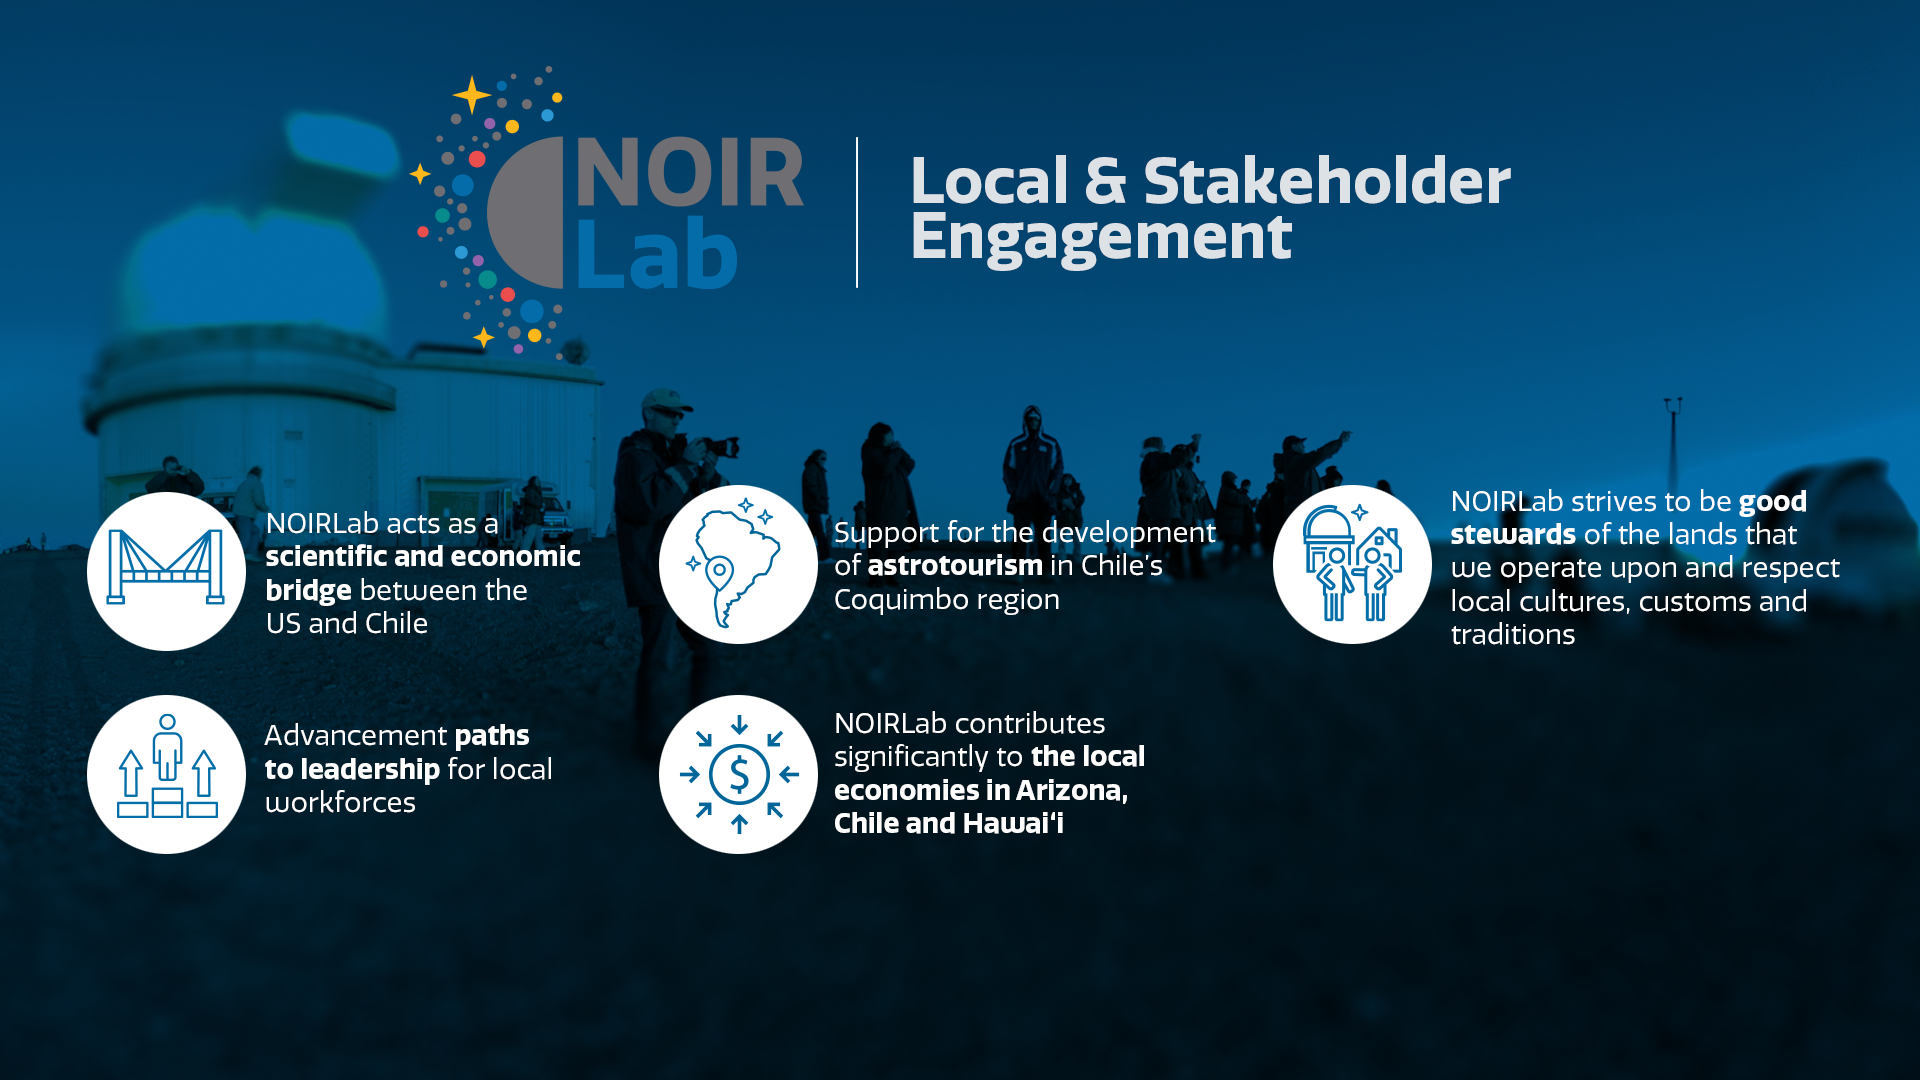

Local and Indigenous Engagement and Community Support

Part of the Foundational Diagrams collection.

Credit: NOIRLab